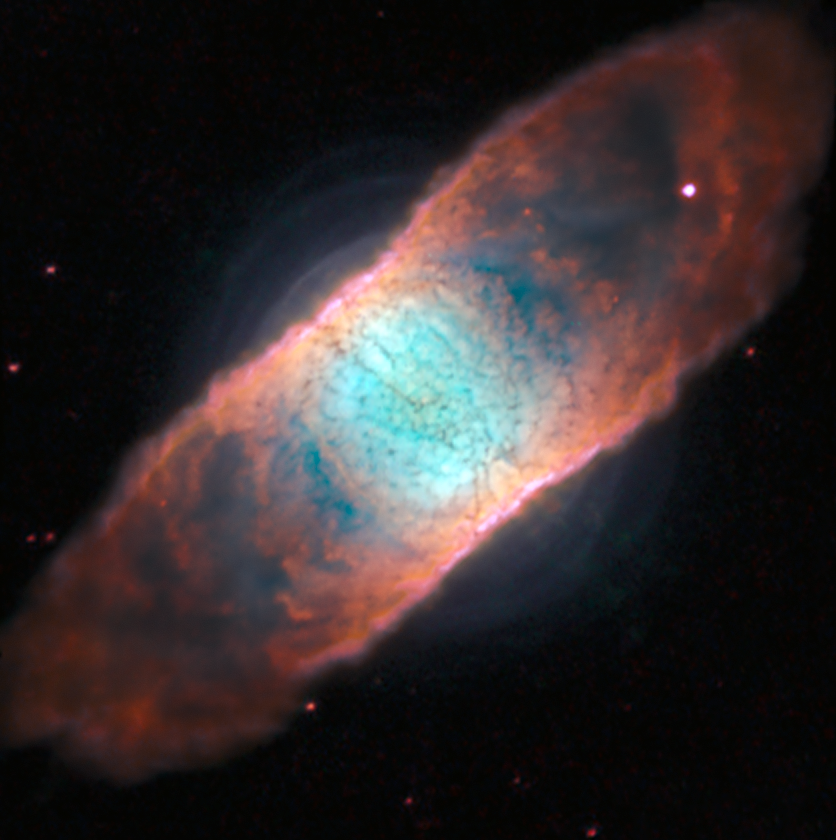

The planetary nebula IC 4406 seen with MUSE and the AOF

The coupling of the AOF with MUSE gives access to both greater sharpness and a wide dynamic range when observing celestial objects like planetary nebulae. These new observations of IC 4406 revealed shells that have never been seen before, along with the already familiar dark dust structures in the nebula that gave it the popular name the Retina Nebula.

This image shows a small fraction of the total data collected by the MUSE using the AOF system and demonstrates the increased abilities of the new AOF equipped MUSE instrument.

Credit: ESO/J. Richard (CRAL)